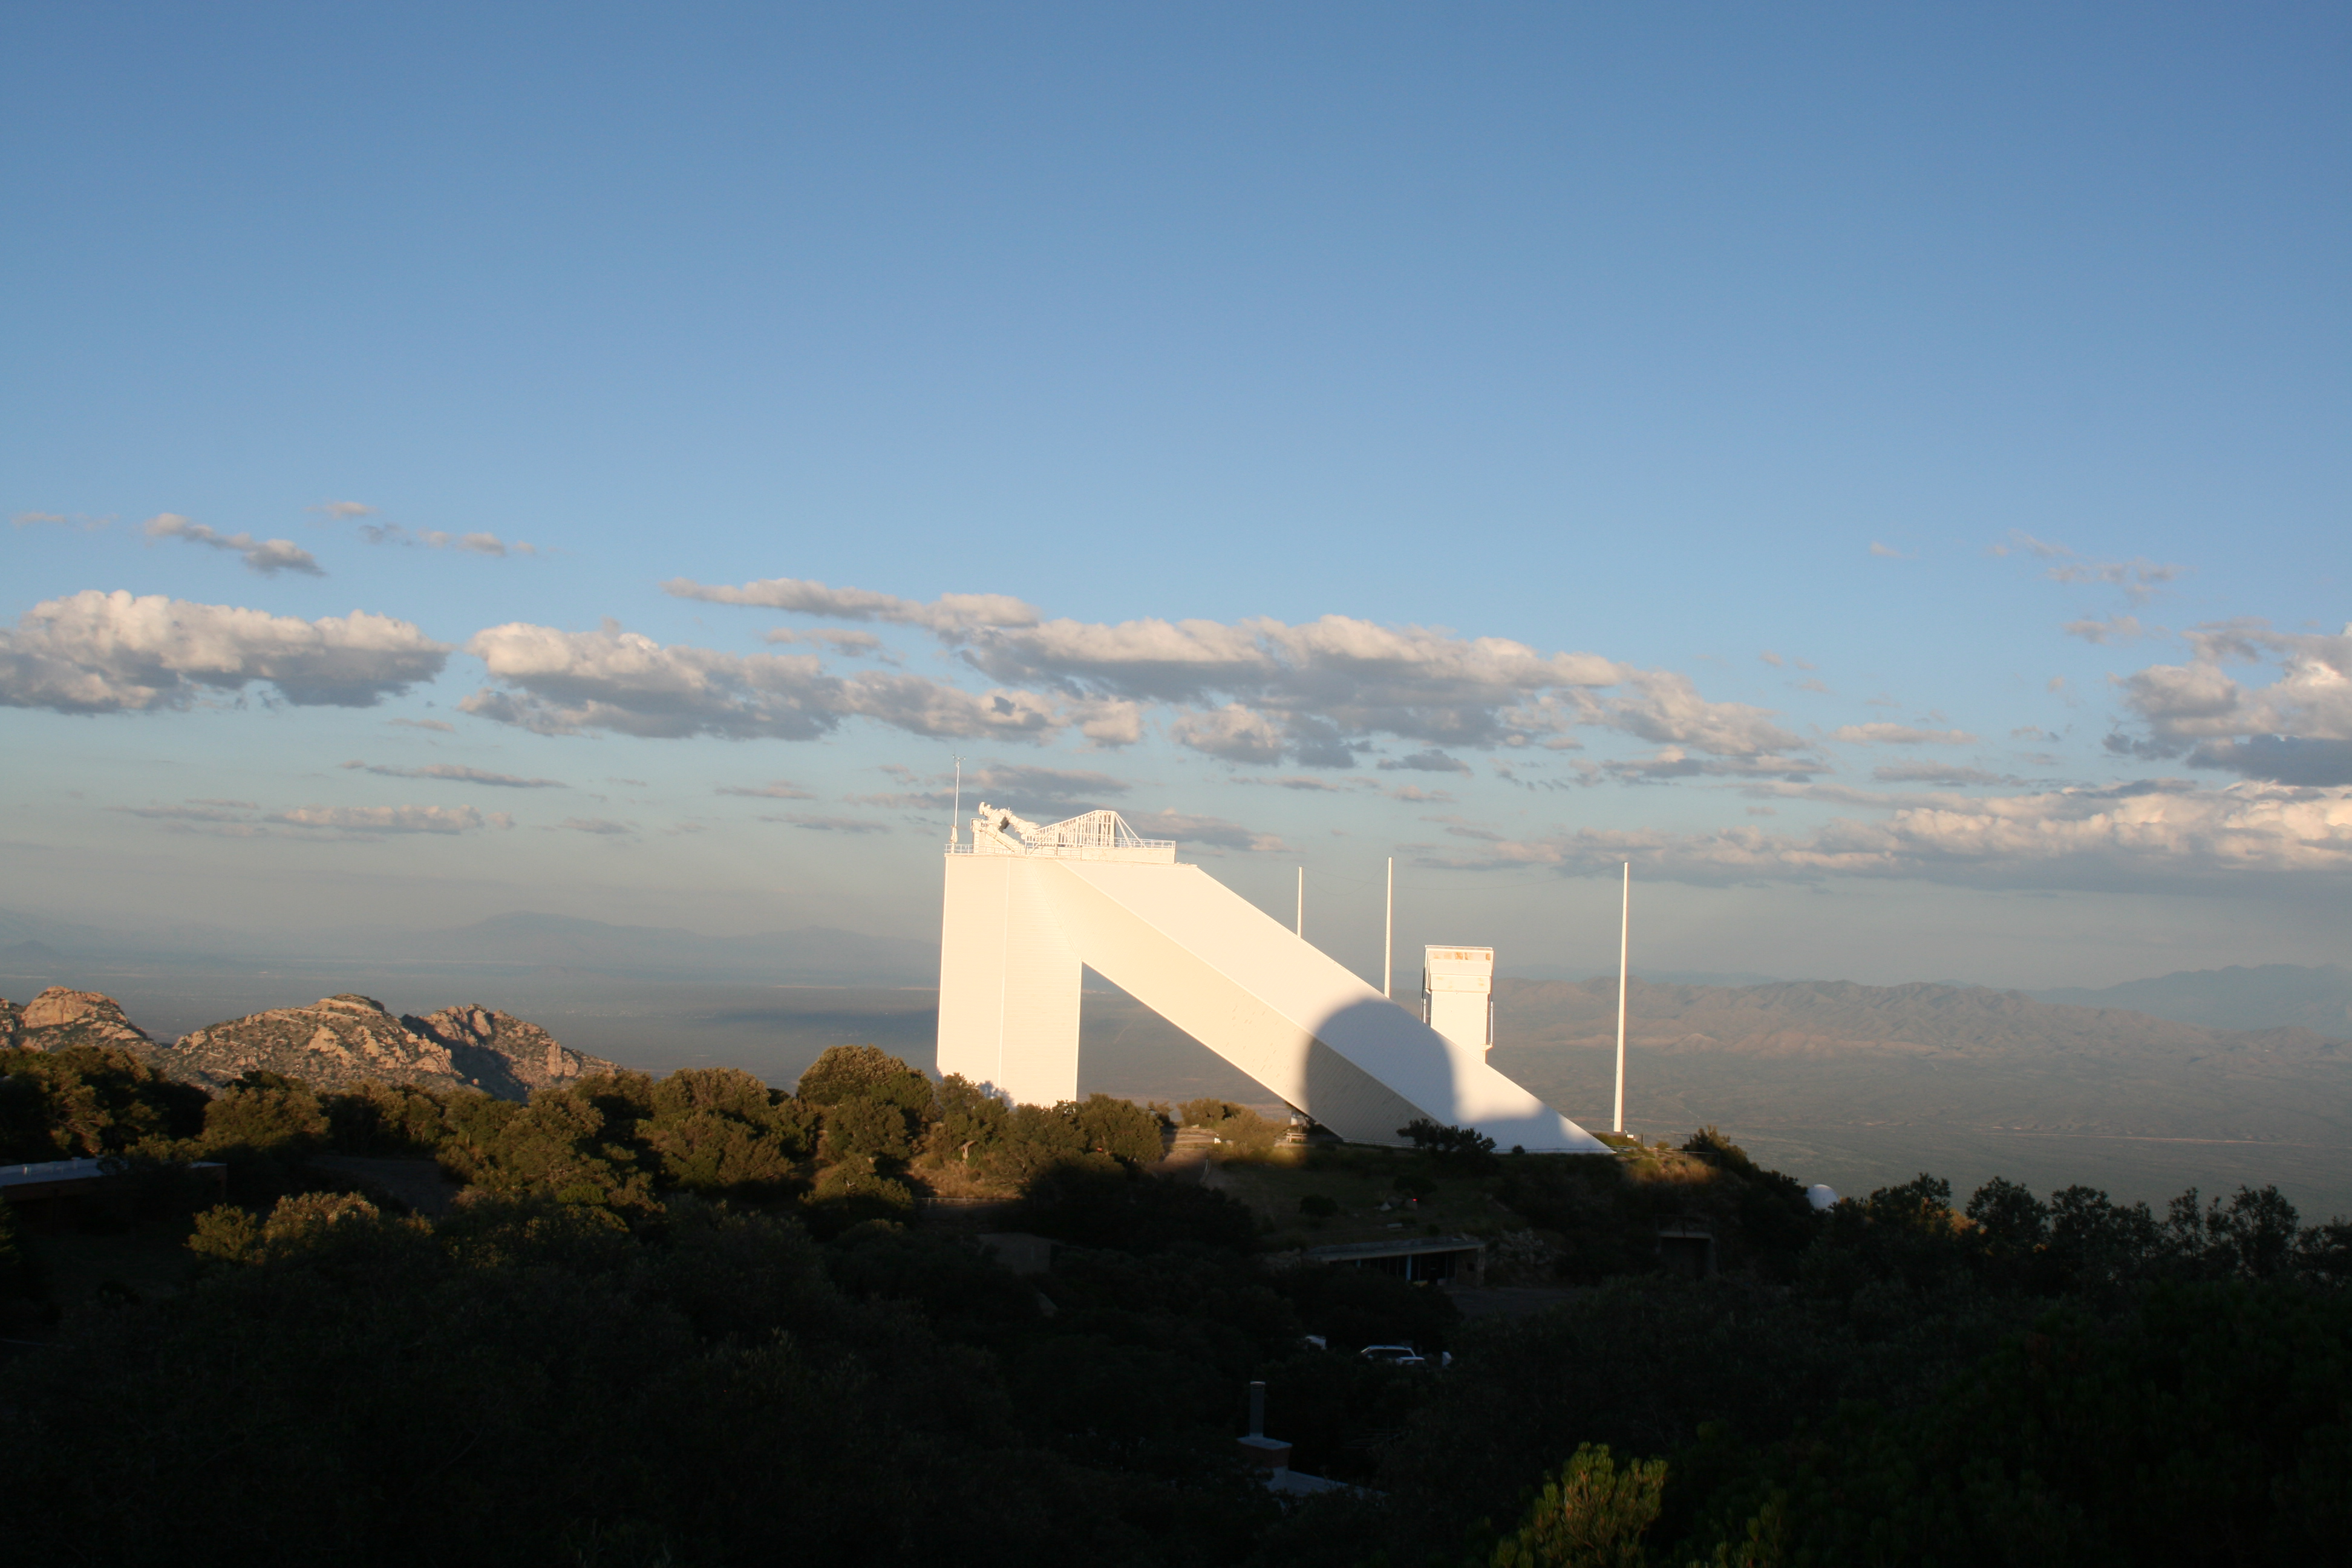

McMath-Pierce Solar Telescope

The McMath-Pierce Solar Telescope at Kitt Peak National Observatory (KPNO).

Credit: KPNO/NOIRLab/NSF/AURA/P. Marenfeld